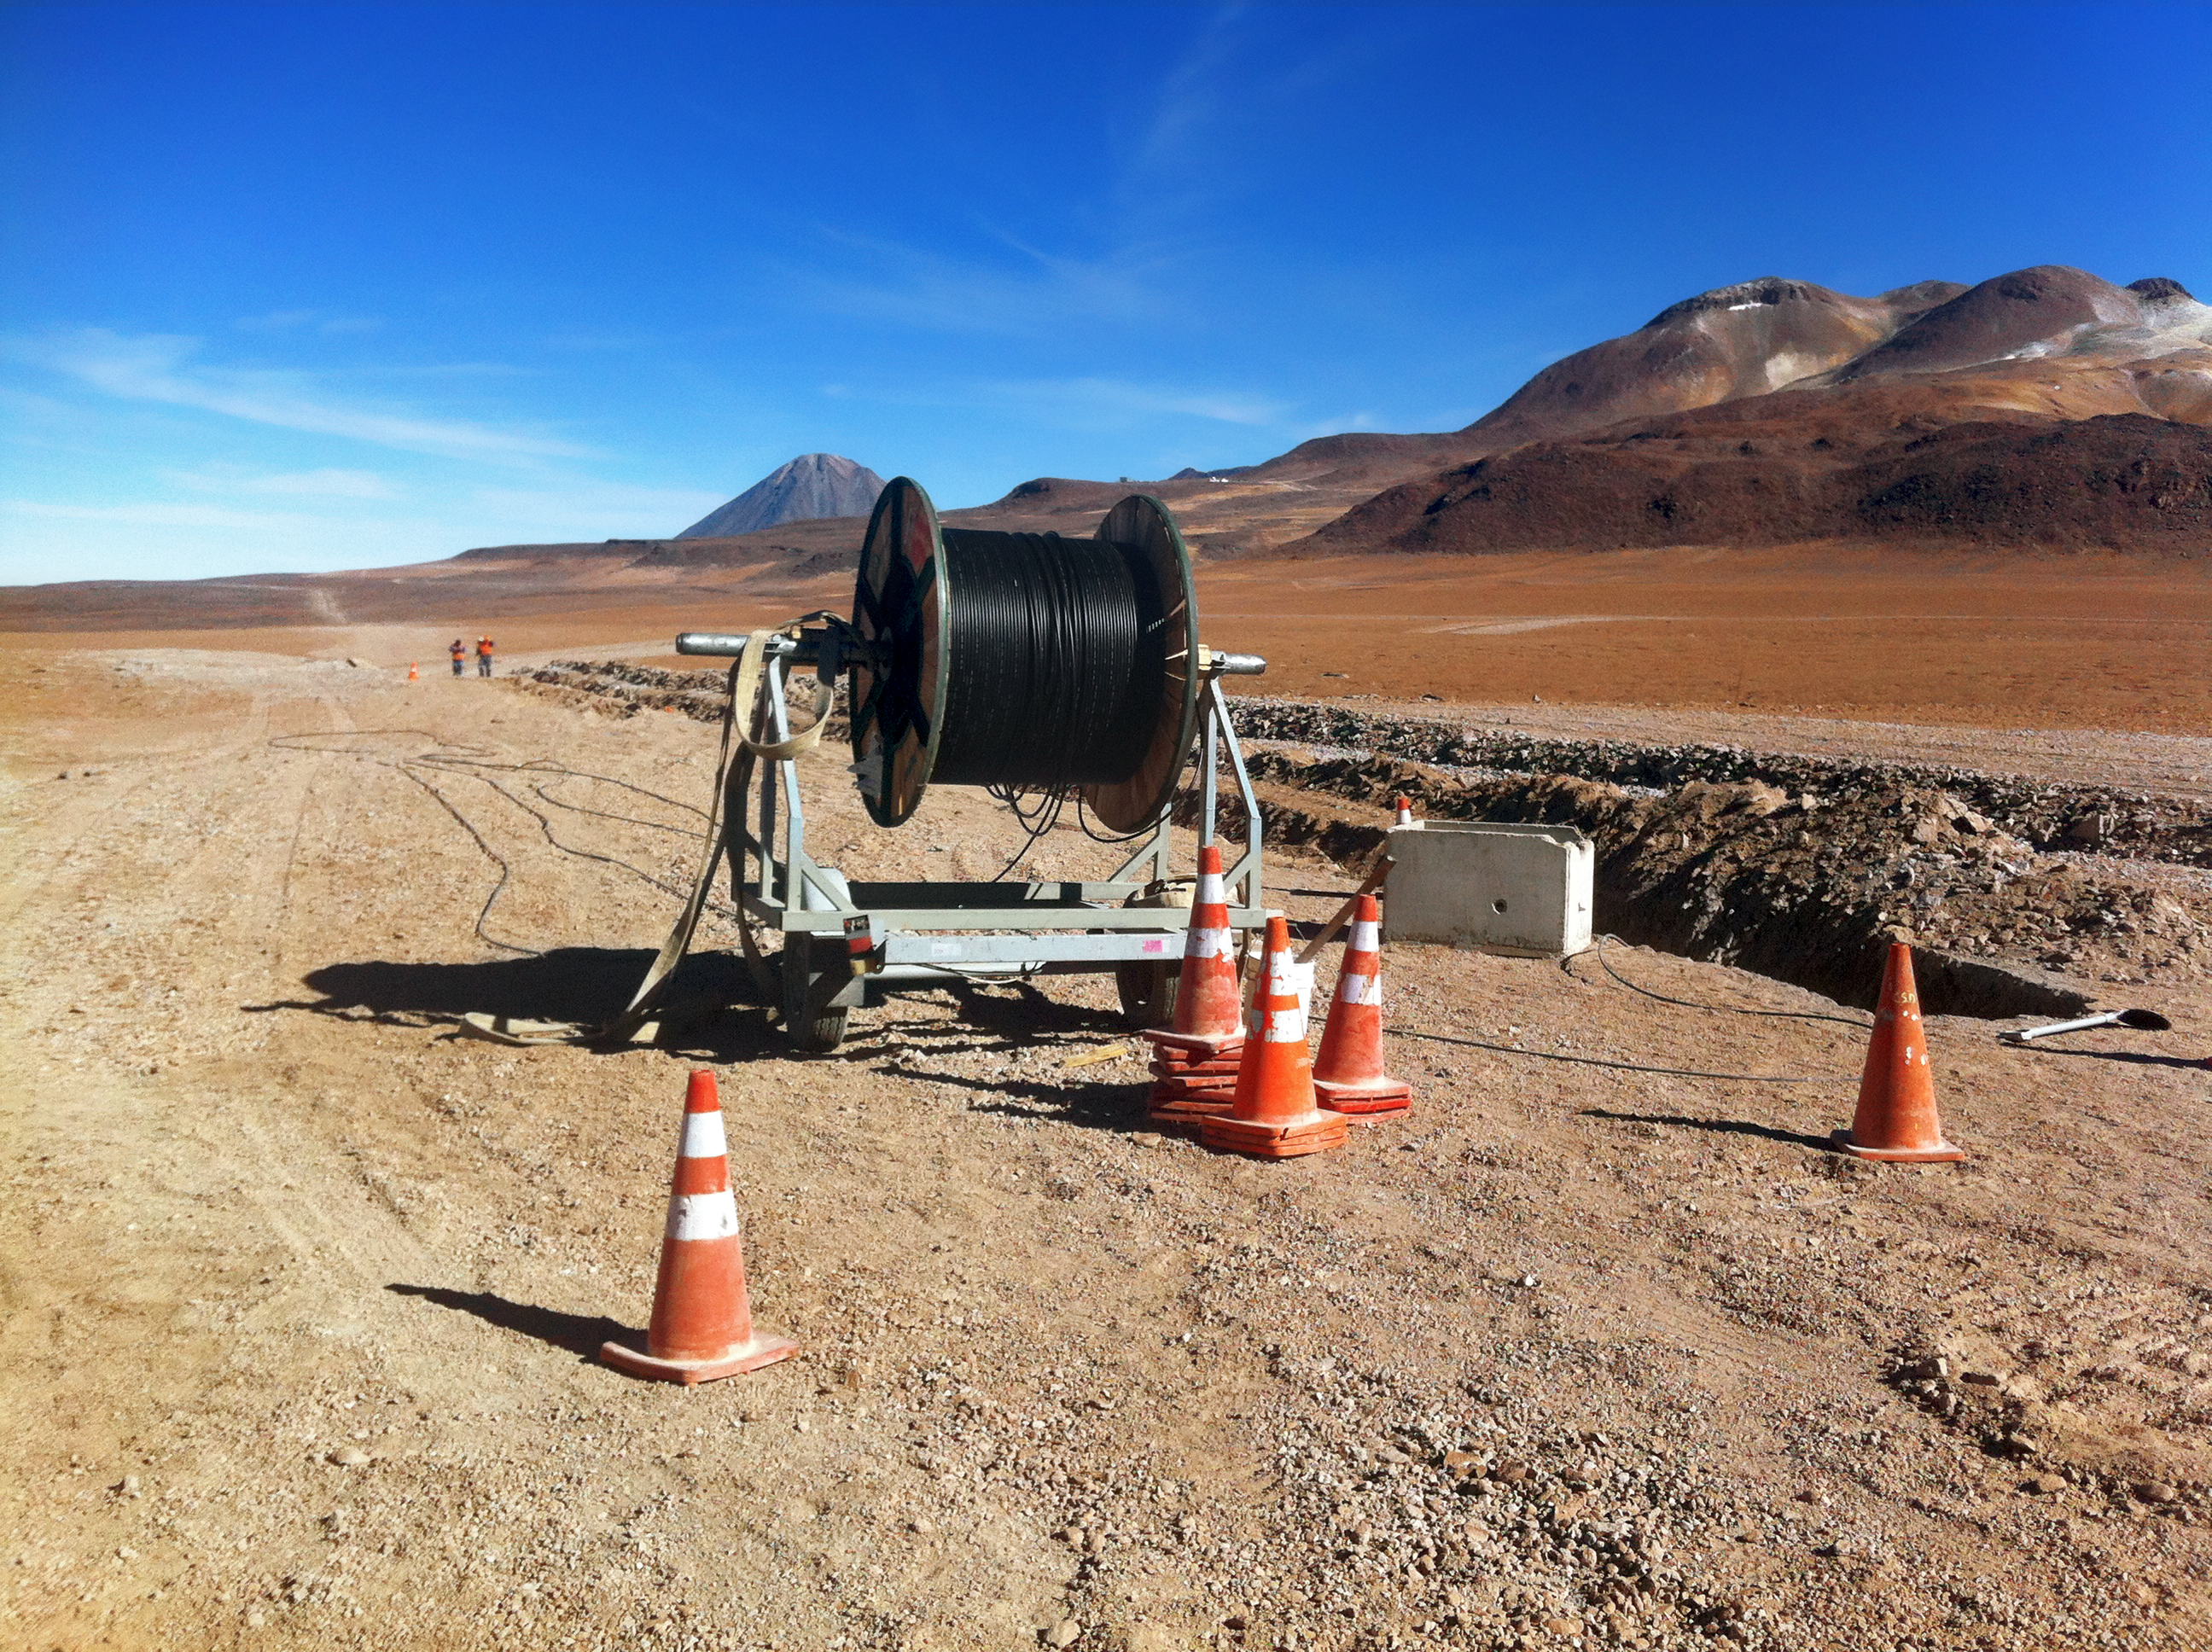

New high-speed fibre optic data link to ALMA

The Atacama Large Millimeter/submillimeter Array (ALMA) radio telescope has increased its capacity for remote transmission of data by a factor of 25. A new connection consisting of 150 kilometres of fibre optic cables has been successfully installed between the observatory — situated 34 kilometres from San Pedro de Atacama — and the city of Calama in northern Chile. From Calama, the system connects with the Corporación Red Universitaria Nacional (REUNA) network, which is already established in Antofagasta and, from there onwards, to the offices of ALMA in Santiago, through existing infrastructure (the EVALSO project).

This picture shows the fibre cable during installation.

Credit: ALMA (ESO/NAOJ/NRAO)/G. Filippi